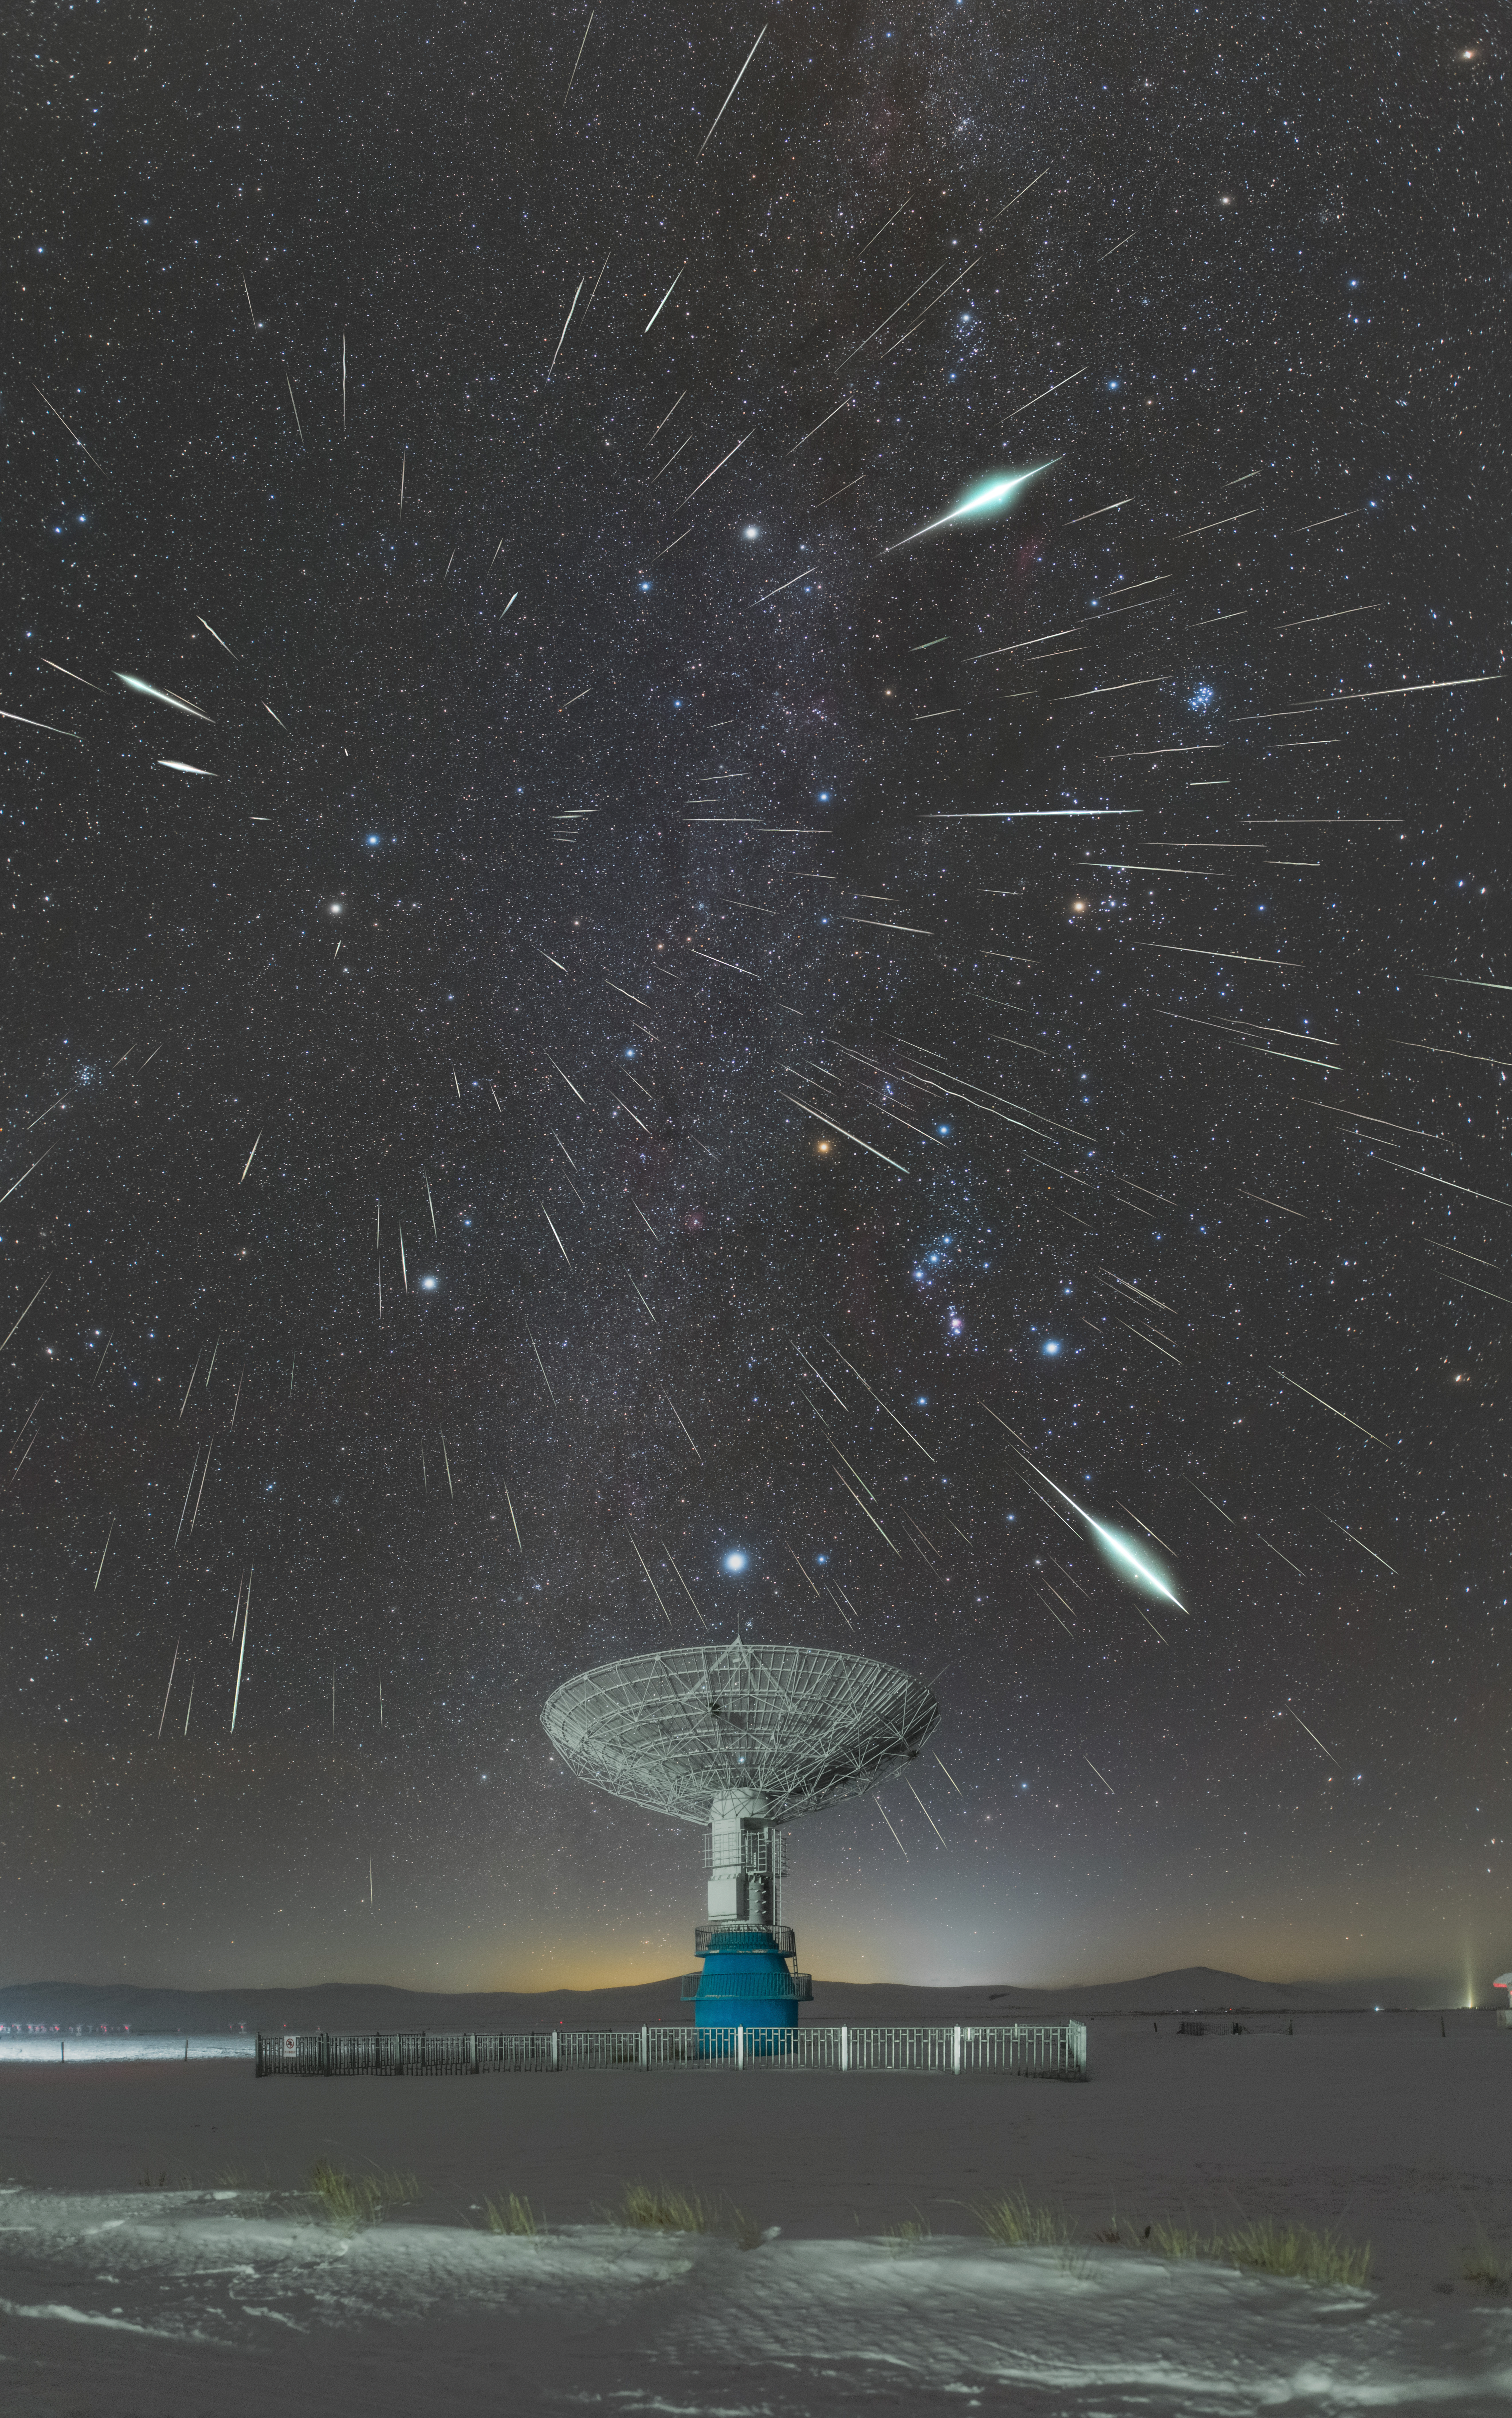

Meteor showers, Third Place

Third place in the 2021 IAU OAE Astrophotography Contest, category Meteor showers: Gemini meteor shower, by Hao Yin, China.

As the Earth travels around the Sun, it may cross the path of debris left behind by a comet or, more rarely, by an asteroid. These debris enter the atmosphere at high speed, producing beautiful tracks as they burn in the sky due to friction with the atmosphere. The image captures the Geminid meteor shower, named because the radiant point is located on the sky in the constellation Gemini. The particles composing the meteor shower travel at similar speed and in parallel trajectories, which causes a perspective effect like if the stream radiates from one single point in the sky, which is known as the radiant point. This image, taken in December 2020 in China, clearly shows this perspective. This is a very prolific shower, in such a way that over one hundred meteorites could be seen per hour in recent appearances. This meteor shower is one of the few associated not with a comet, but with an asteroid – 3200 Phaeton, which might be a comet that lost all its volatile material. This image shows the large number of meteors that can be observed in this shower, which always happens in December every year. The image also shows one of the most prominent constellations in the night sky, Orion, easily seen by the three stars in a diagonal making up Orion’s Belt, and the red-orange star Betelgeuse. Right above the dish is a bright point and that is the Sirius, the brightest star in the night sky and part of the constellation Canis Major. The fuzzy bluish smudge at around 2 ‘o’ clock is the Pleiades star cluster.

Credit: Hao Yin/IAU OAE